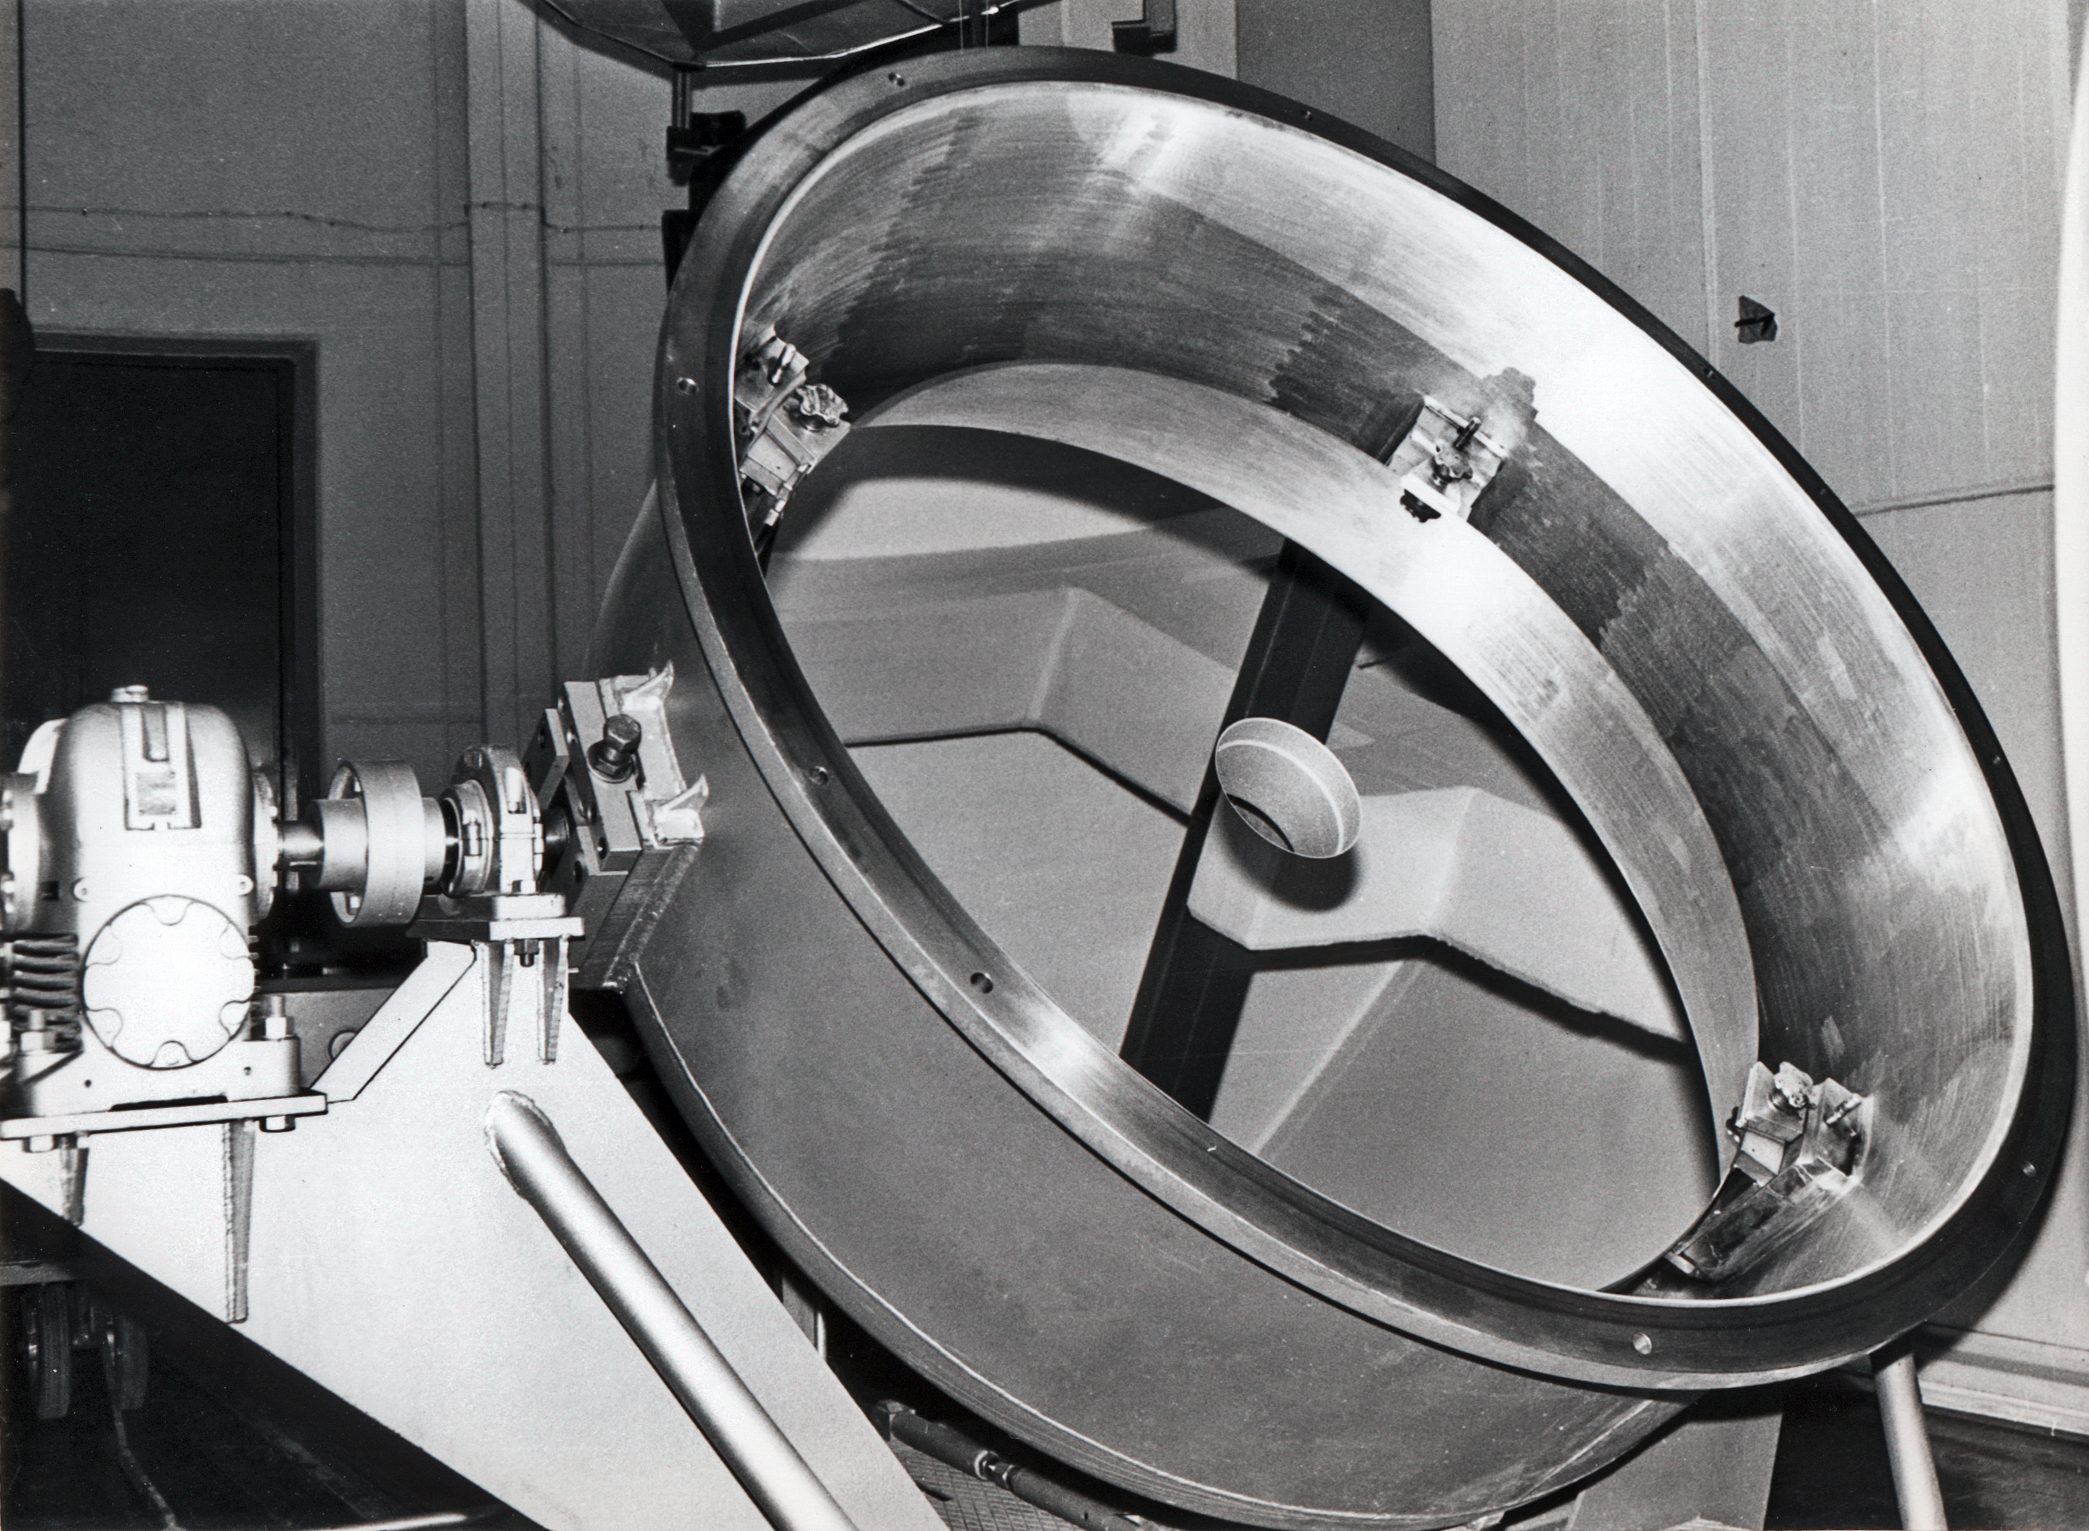

Coudé spectrograph and aluminising plant

A black and white photograph from 1969 showing Coudé spectrograph and aluminising plant.

Credit: ESO